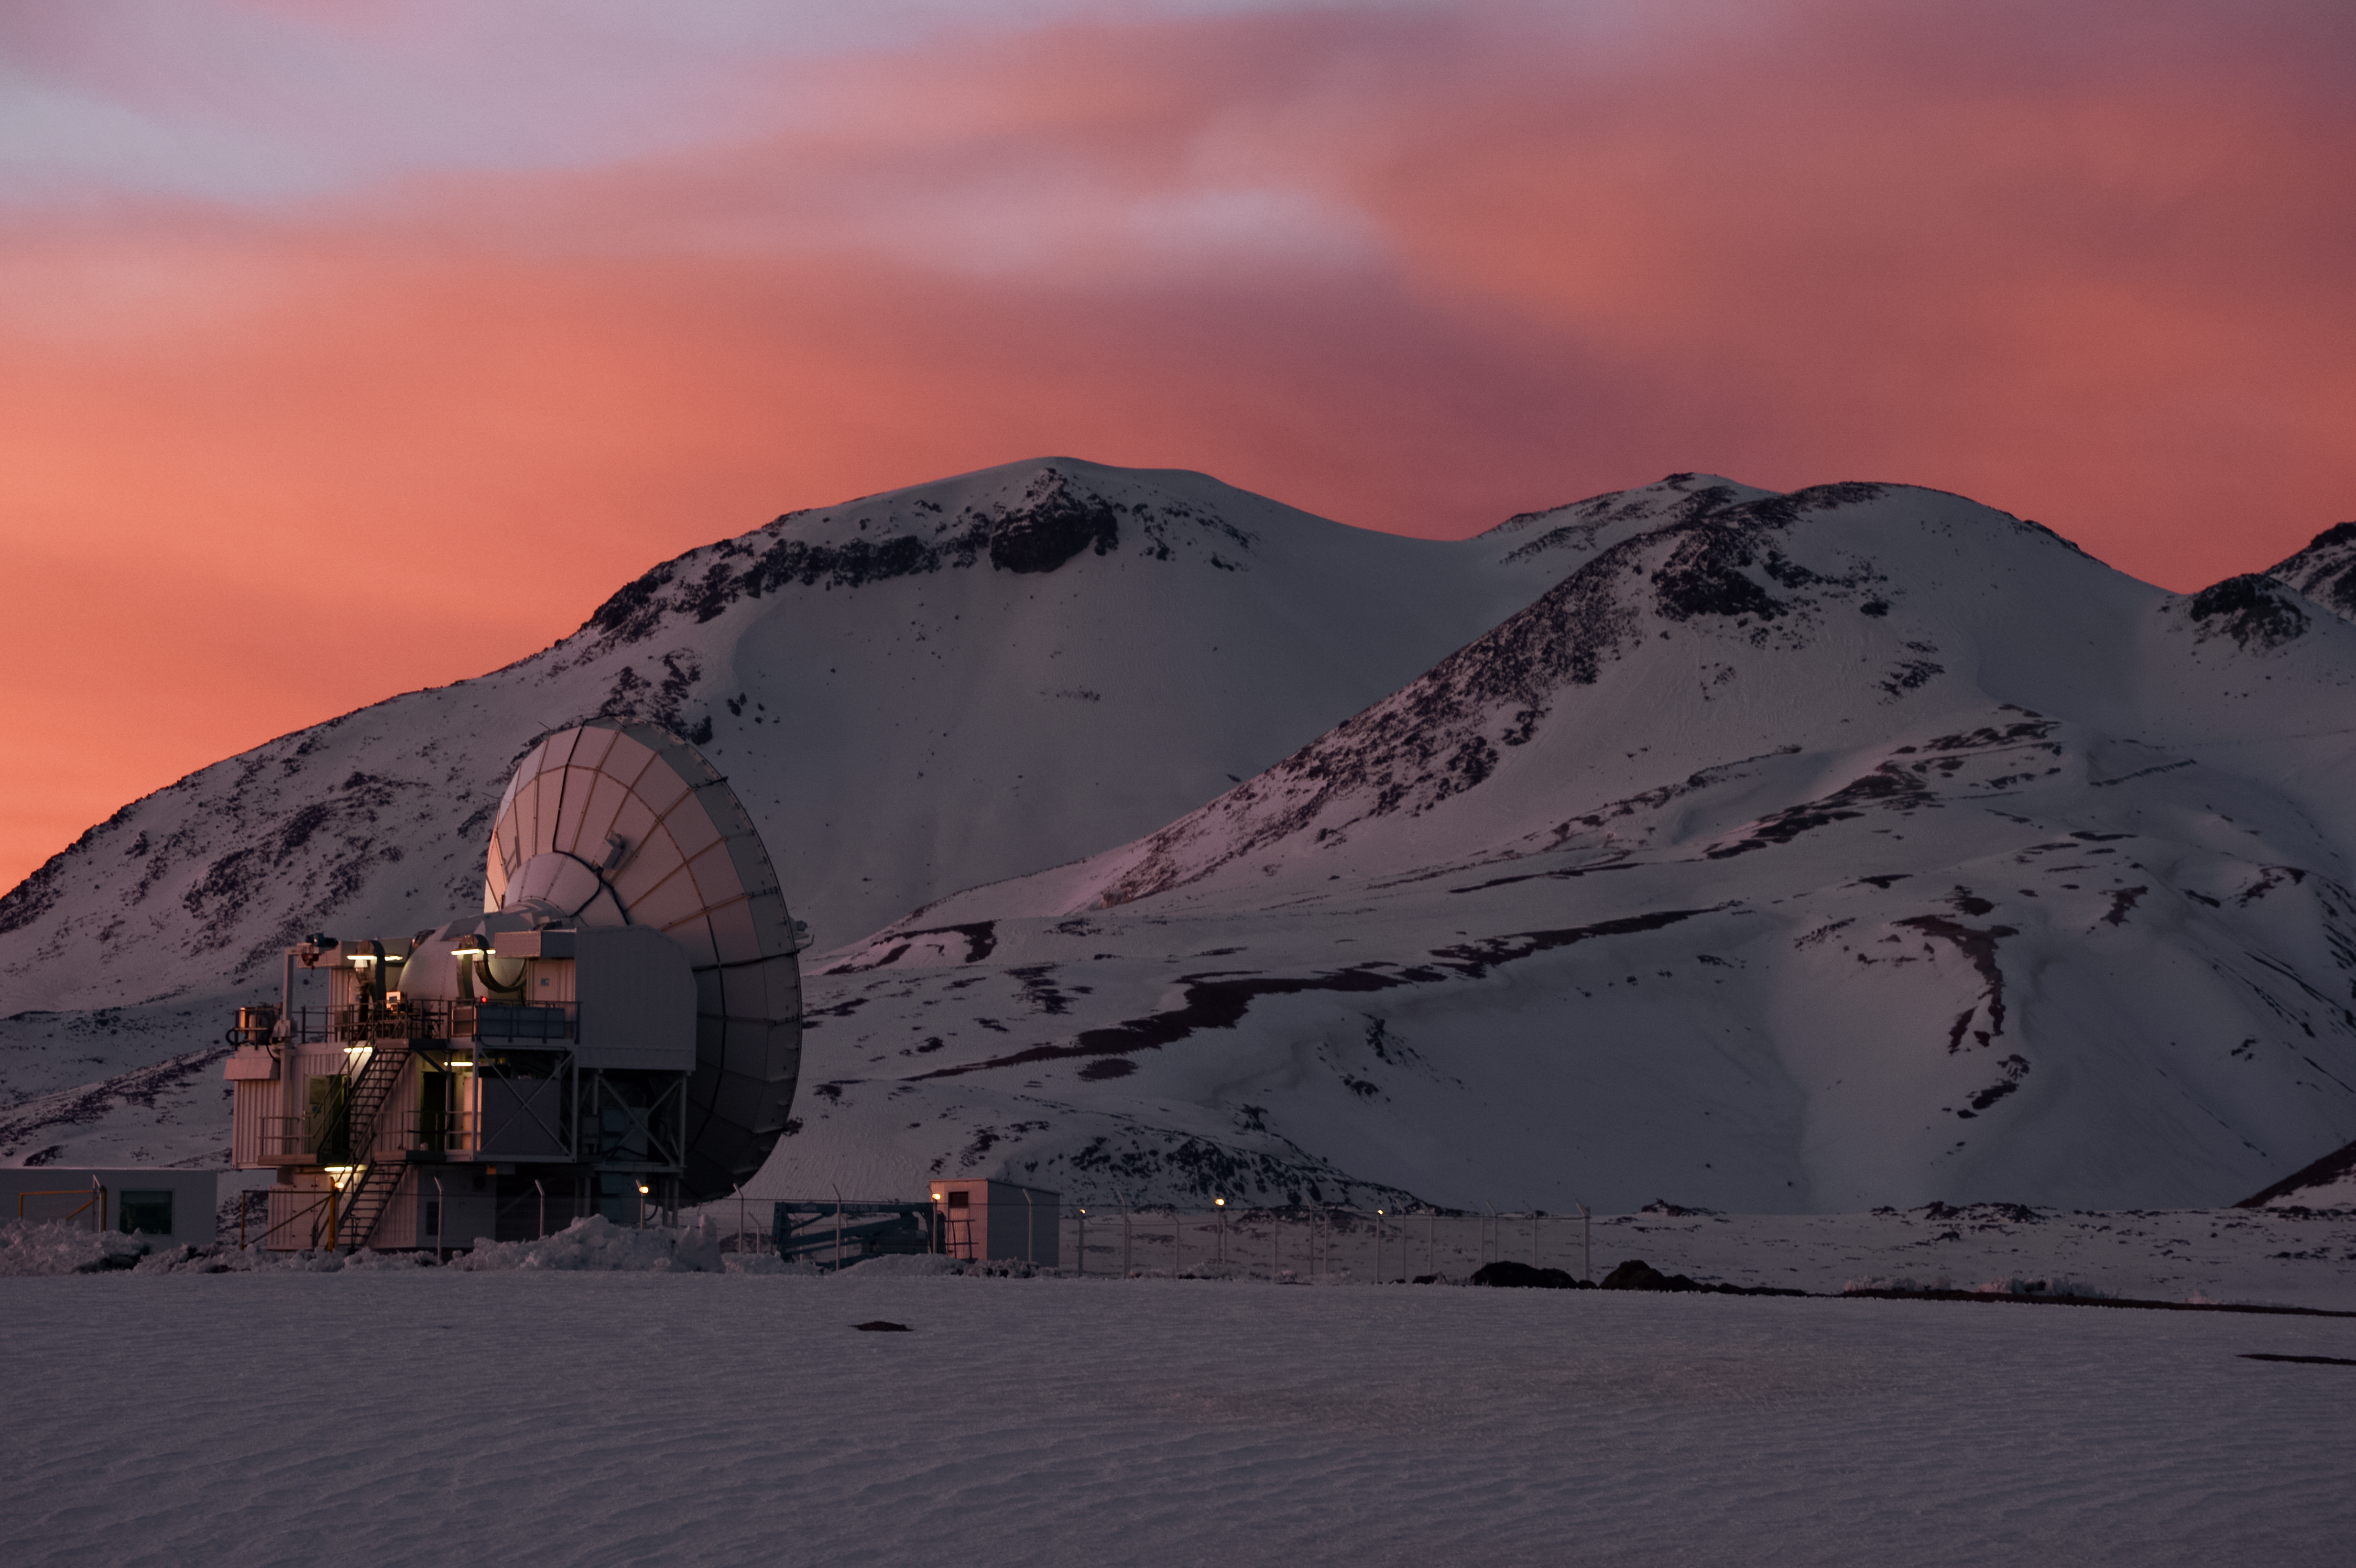

APEX and snowy Chajnantor

The slumbering Atacama Pathfinder Experiment (APEX) telescope sits beneath reddened skies amongst the snow covered Chajnantor landscape. Snow not only blankets the ground, but also the many peaks that encircle the Chilean plateau which also hosts the Atacama Large Millimeter/submillimeter Array (ALMA).

Credit: Carlos A. Durán/ESO